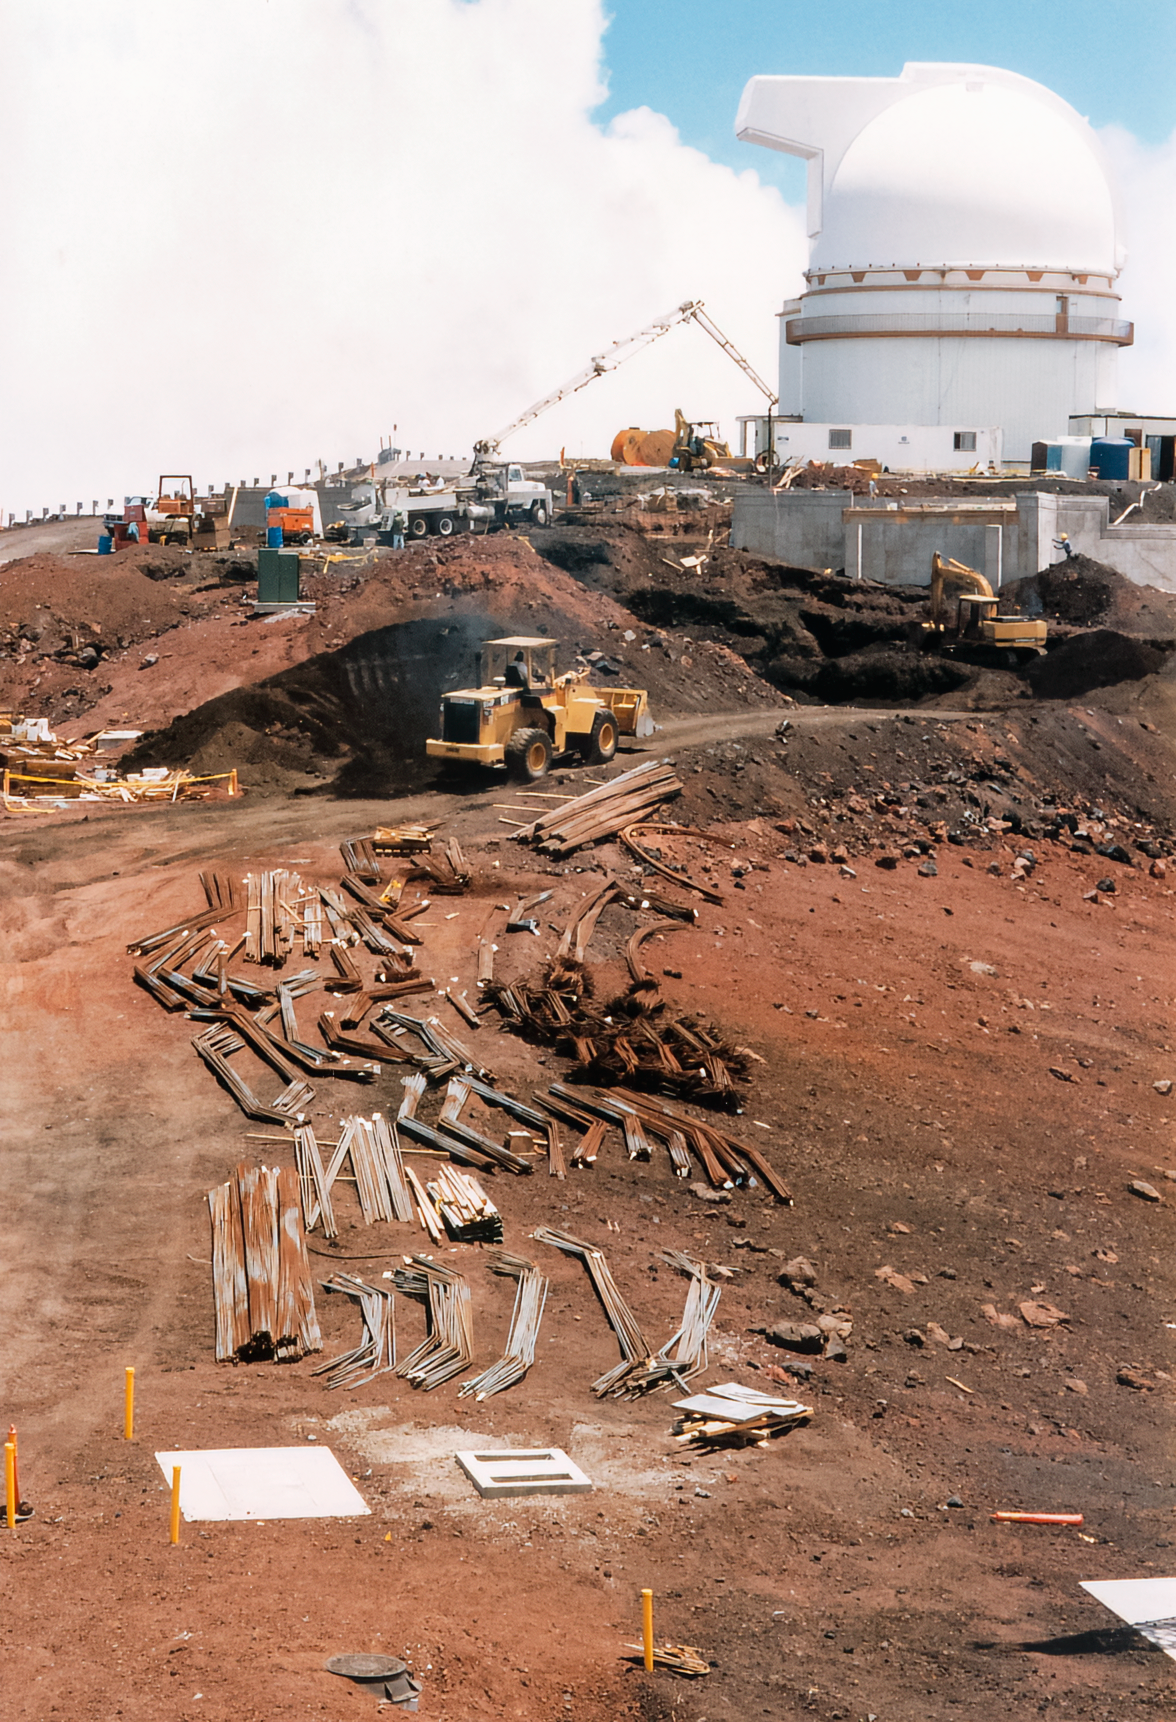

Gemini Activities

Activities related to the construction and commissioning of the twin International Gemini Observatory telescopes.

Credit: International Gemini Observatory/NOIRLab/NSF/AURA